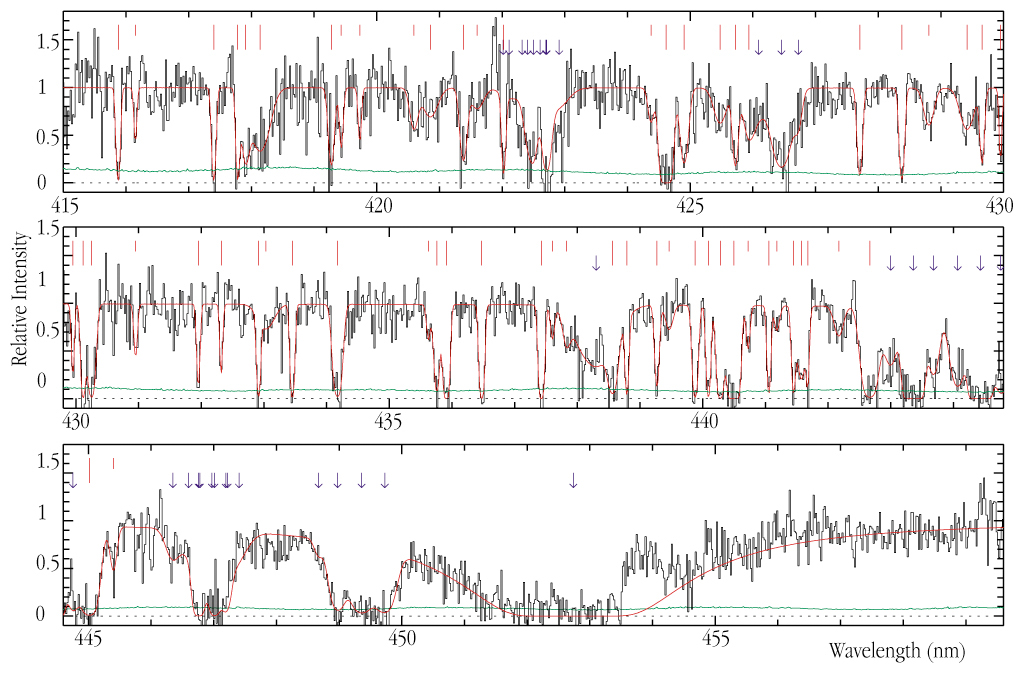

Spectrum of the distant galaxy MS 1512-cB58

A portion of a UVES spectrum of the very distant, 20.6-mag galaxy MS 1512-cB58, obtained with the UVES high-dispersion spectrograph at the VLT KUEYEN telescope. The Lyman-alpha absorption line from the galaxy itself is seen as the broad depression at about 4530 Å (453 nm; lower panel). The absorption lines at shorter wavelengths are the signatures of individual intergalactic clouds along the line-of-sight; they are indicated by red vertical lines. Blue arrows point at absorption lines associated with heavy elements present in the gas inside the MS 1512-cB58 galaxy.

Long and short red vertical lines indicate larger and smaller intergalactic hydrogen clouds, respectively. The overlying, continuous red line is the "best-fit" model to the observed spectrum. Due to the low altitude of the object, the exposures never lasted more than 90 min around the northern meridian. The full spectral coverage is 415 - 500 nm (blue arm) and 524 - 621 nm (red arm). The velocity resolution varies from 29 km/s at the blue end to 19 km/sec at the red limit. The S/N-ratio increases from about 3 (415 nm) to 10 (610 nm).

Credit: ESO